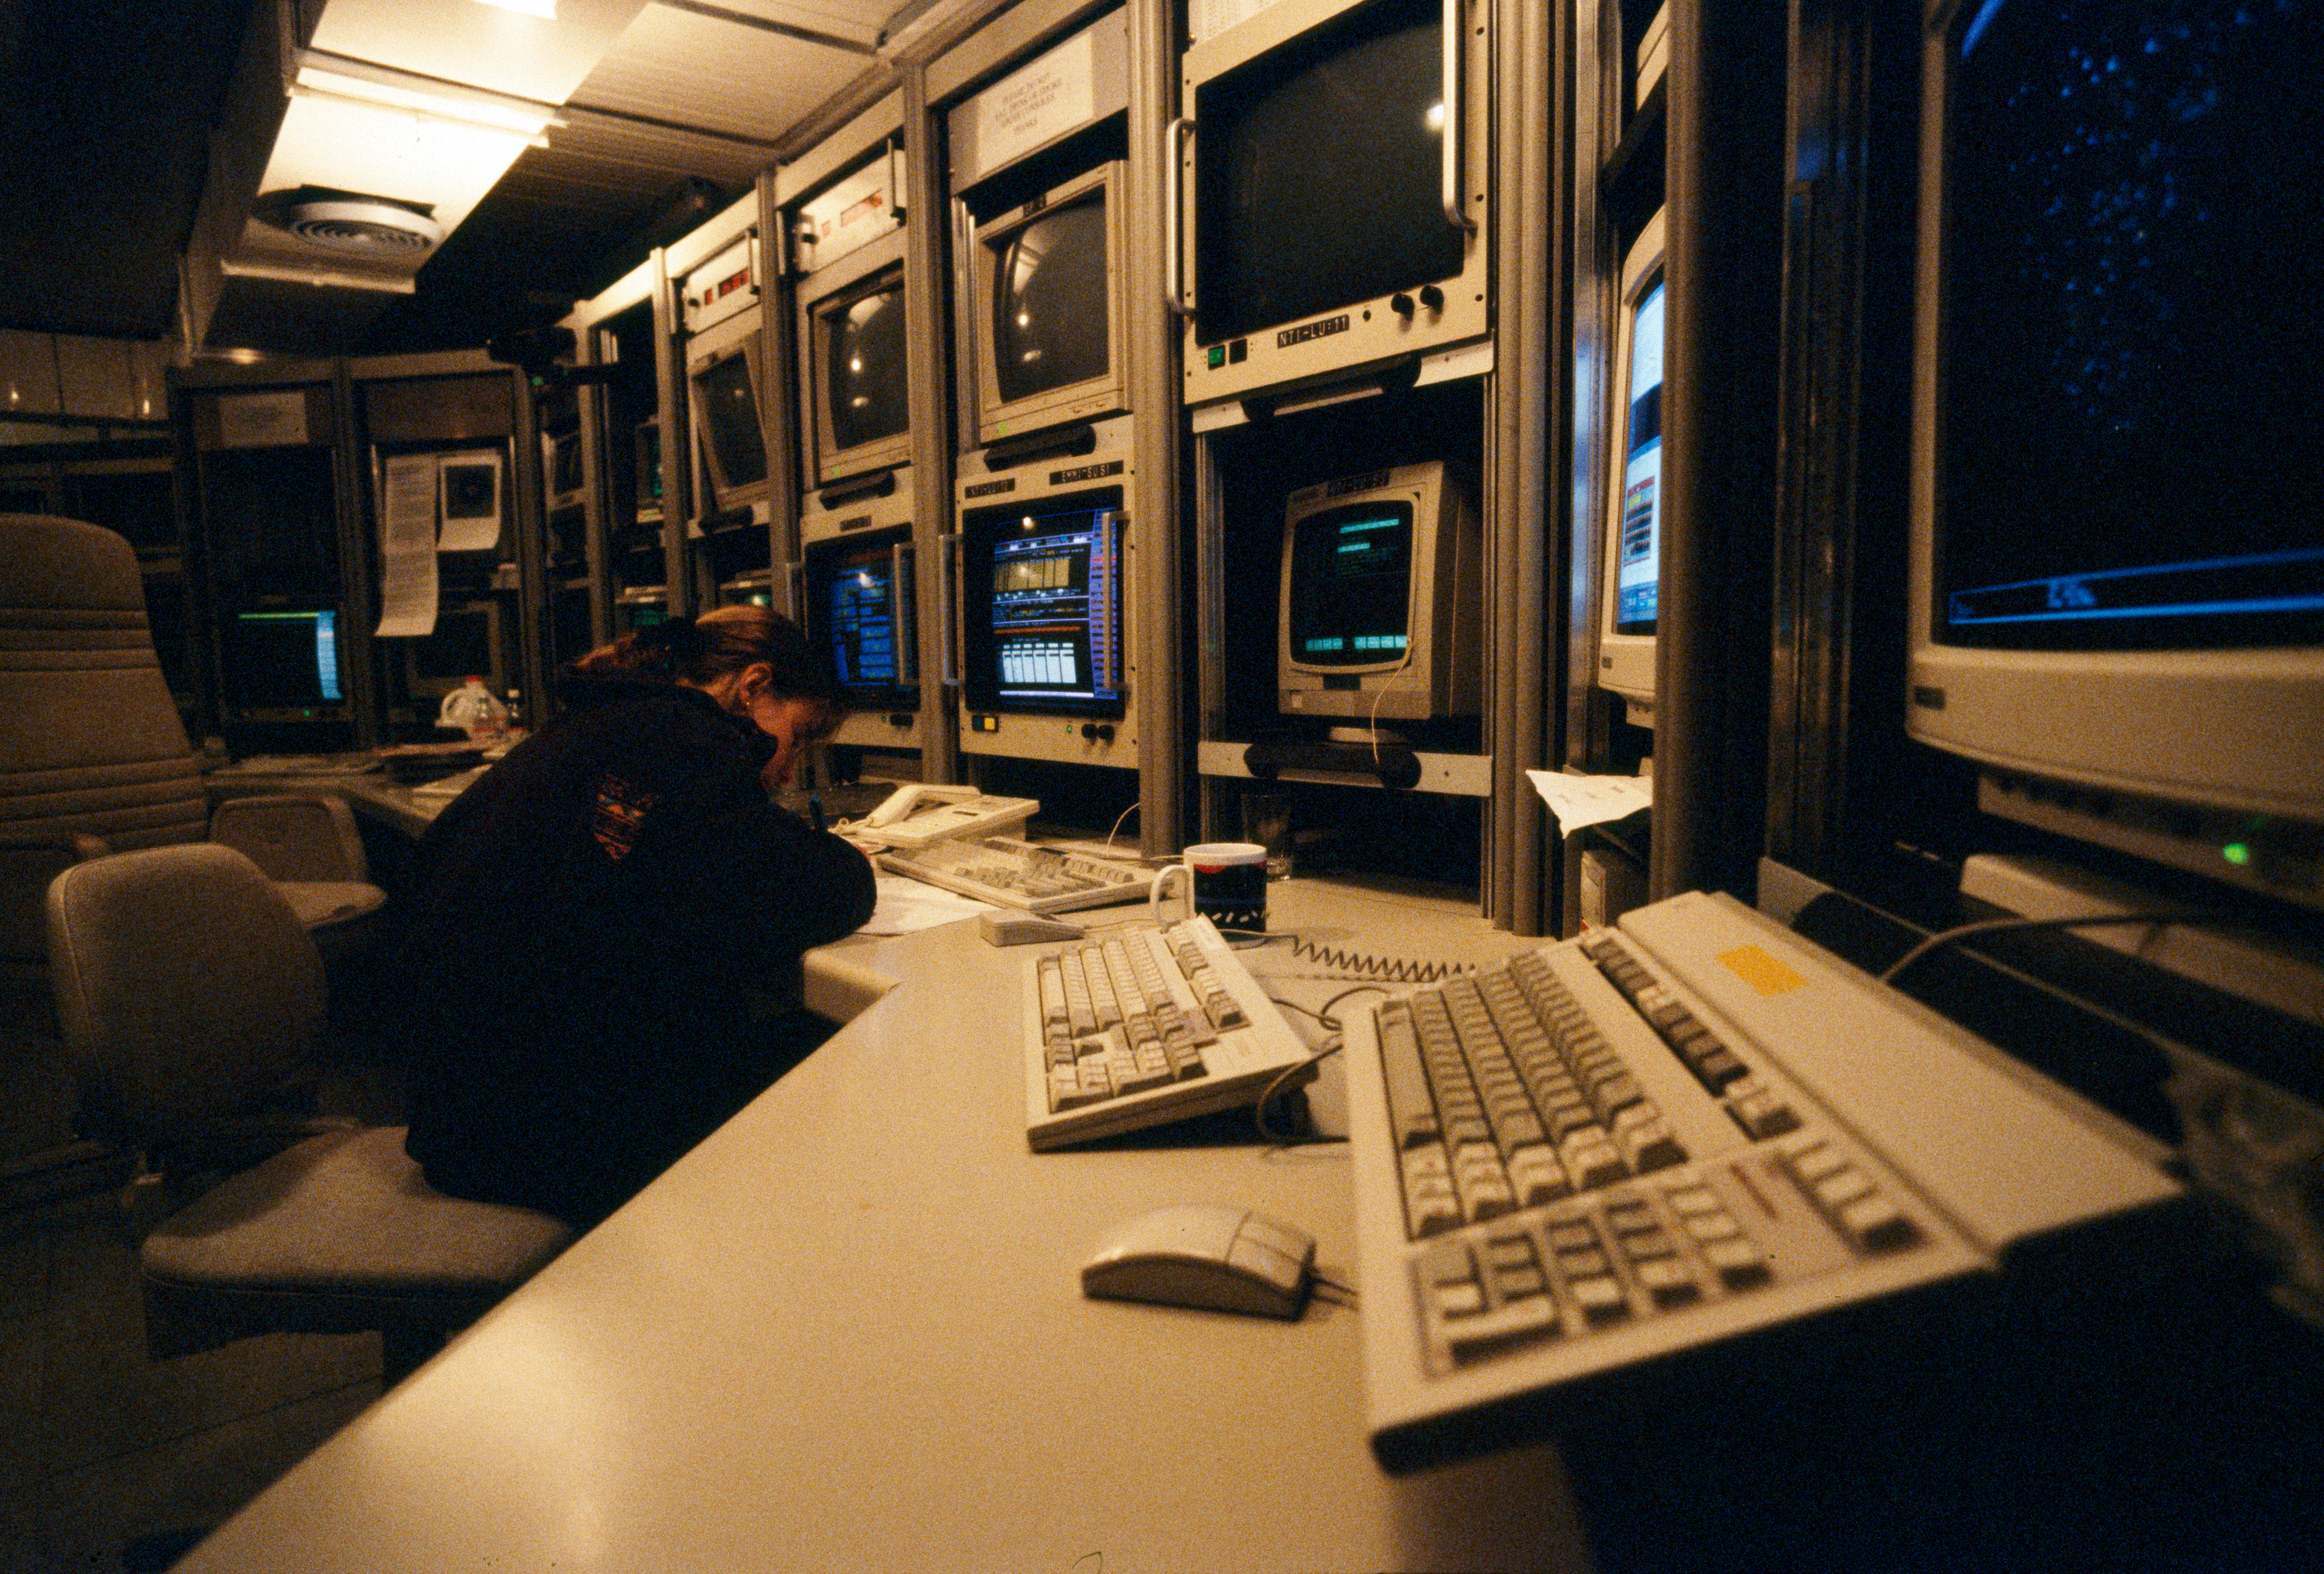

La Silla

This photograph shows the control room at La Silla Observatory in Chile in February 1996.

Credit: ESO